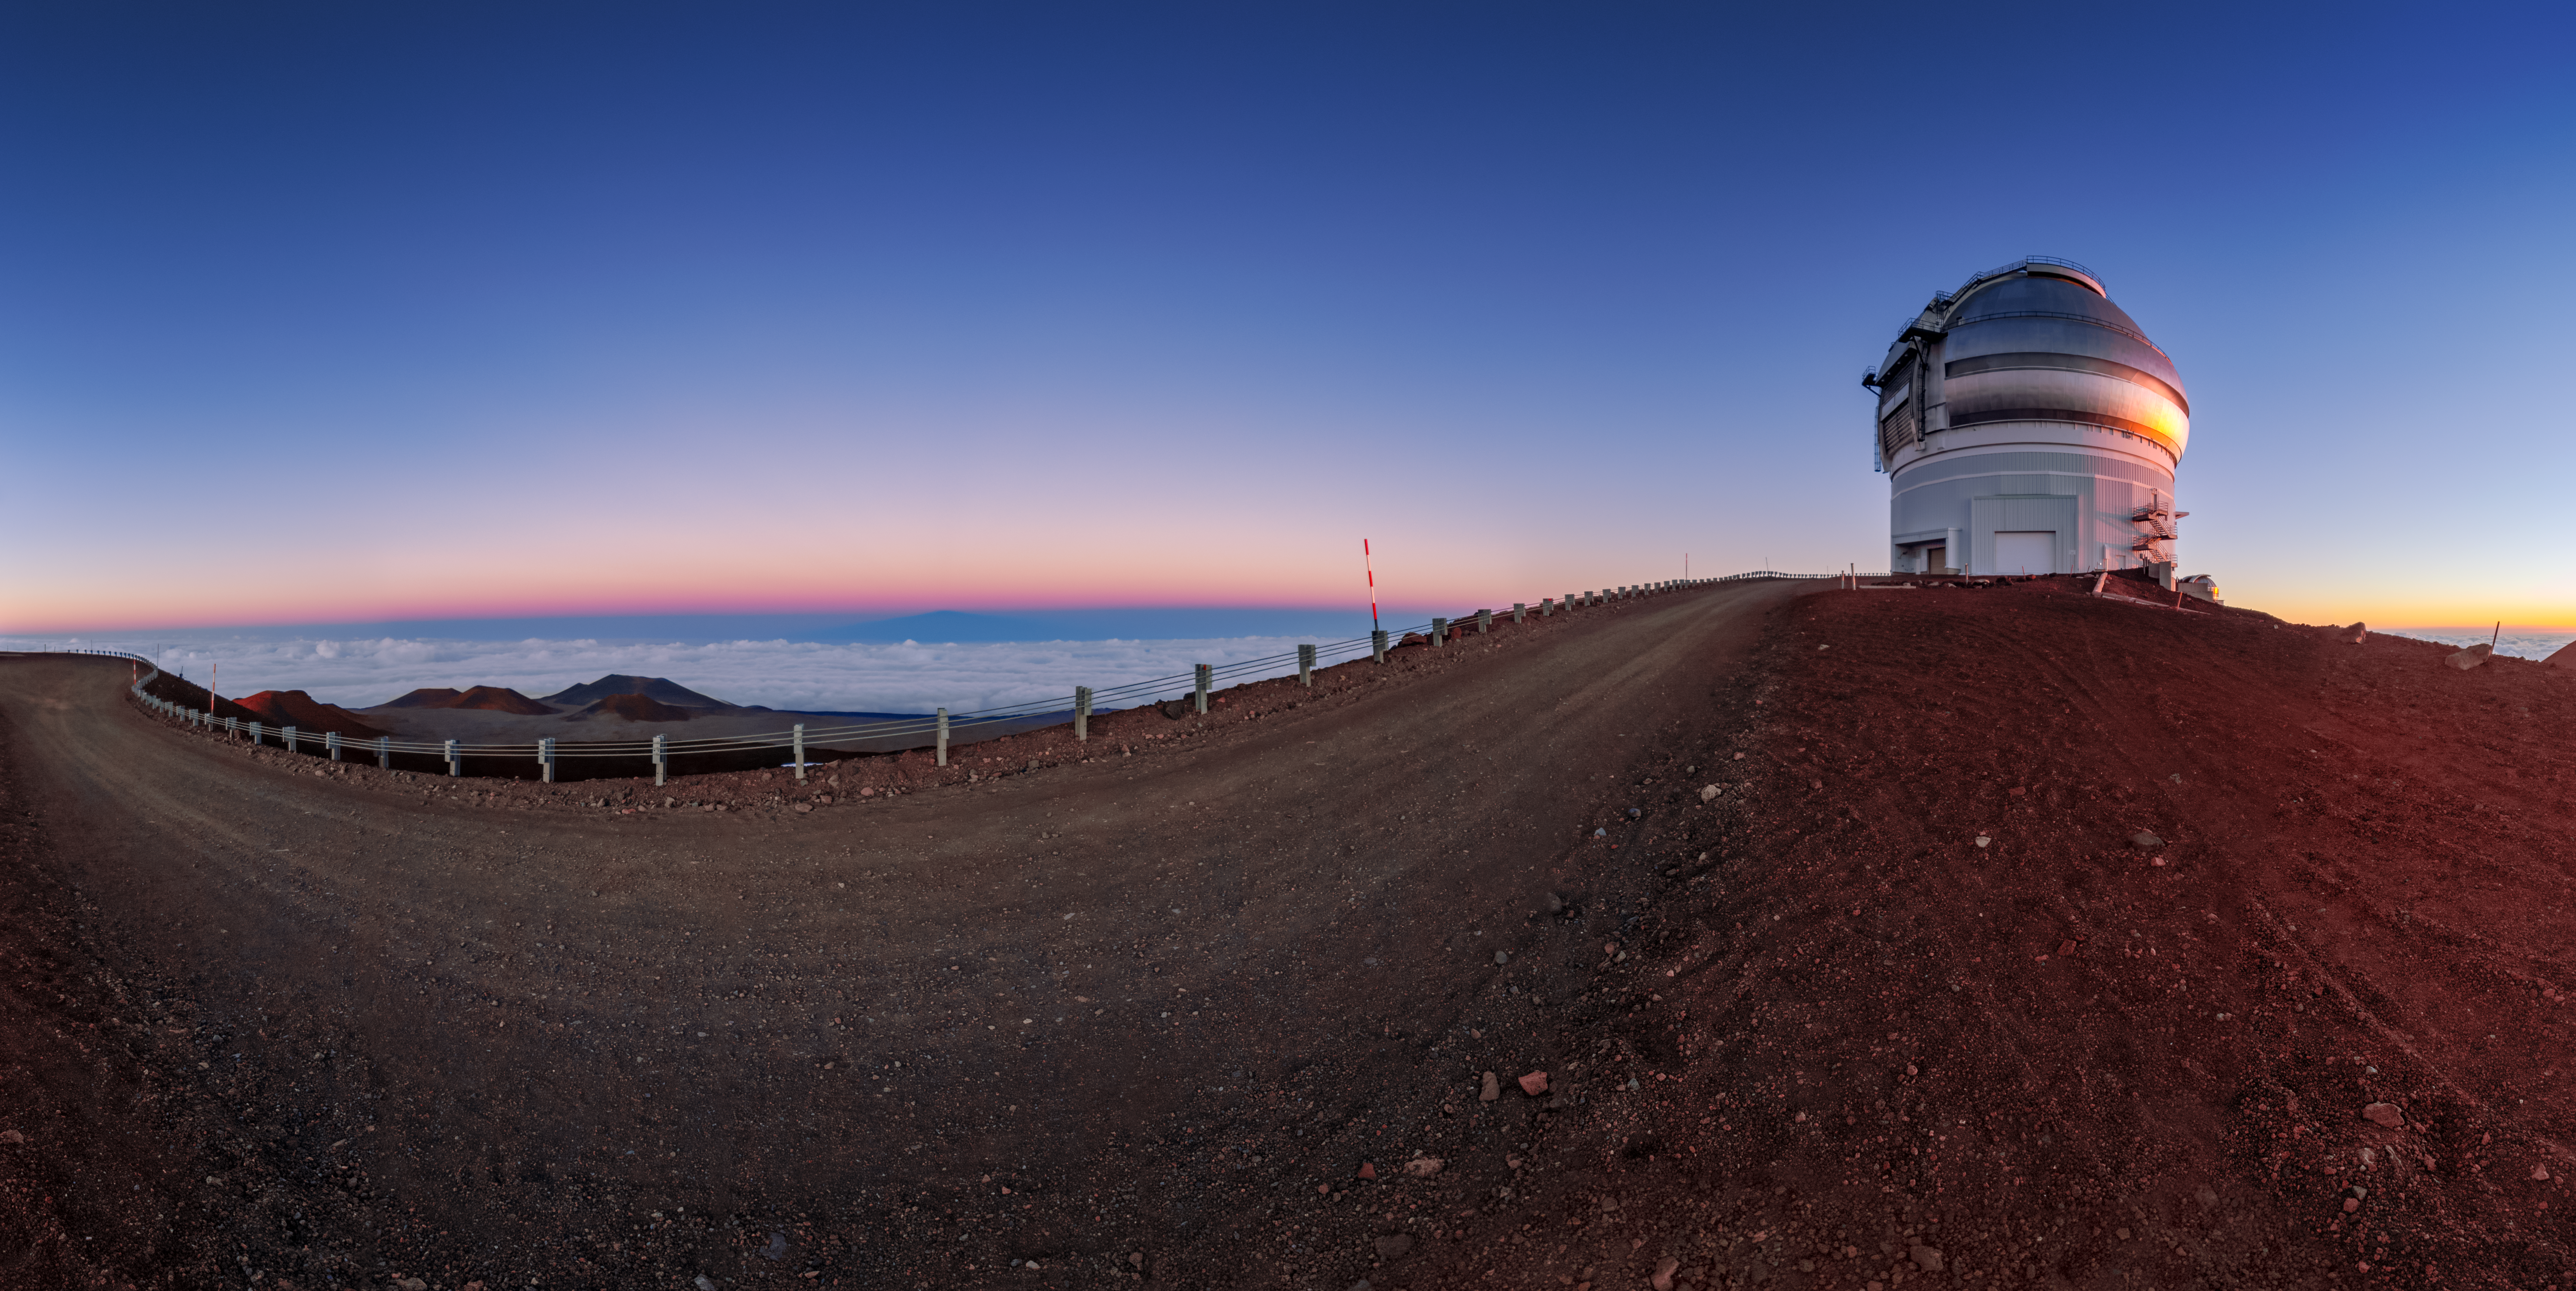

Caught Between Earth and Sky

The silver dome of the Gemini North telescope, one half of the International Gemini Observatory, operated by NSF NOIRLab, catches the setting Sun, caught between the red-hued earth of the Maunakea volcano and an inky-blue sky. The scale of astronomical infrastructure can be difficult to grasp from images, particularly when telescopes are located in vast landscapes under wide skies. However, if you look closely the staircases winding up the side of Gemini North are visible — revealing the true size of this telescope. The dome of Gemini North — and that of its twin, Gemini South in Chile — is around 46 meters (150 feet) across, meaning that the two telescopes side-by-side would almost fit in an entire soccer field!

This photo was taken as part of the recent NOIRLab 2022 Photo Expedition to all the NOIRLab sites.

Credit: International Gemini Observatory/NOIRLab/NSF/AURA/T. Slovinský